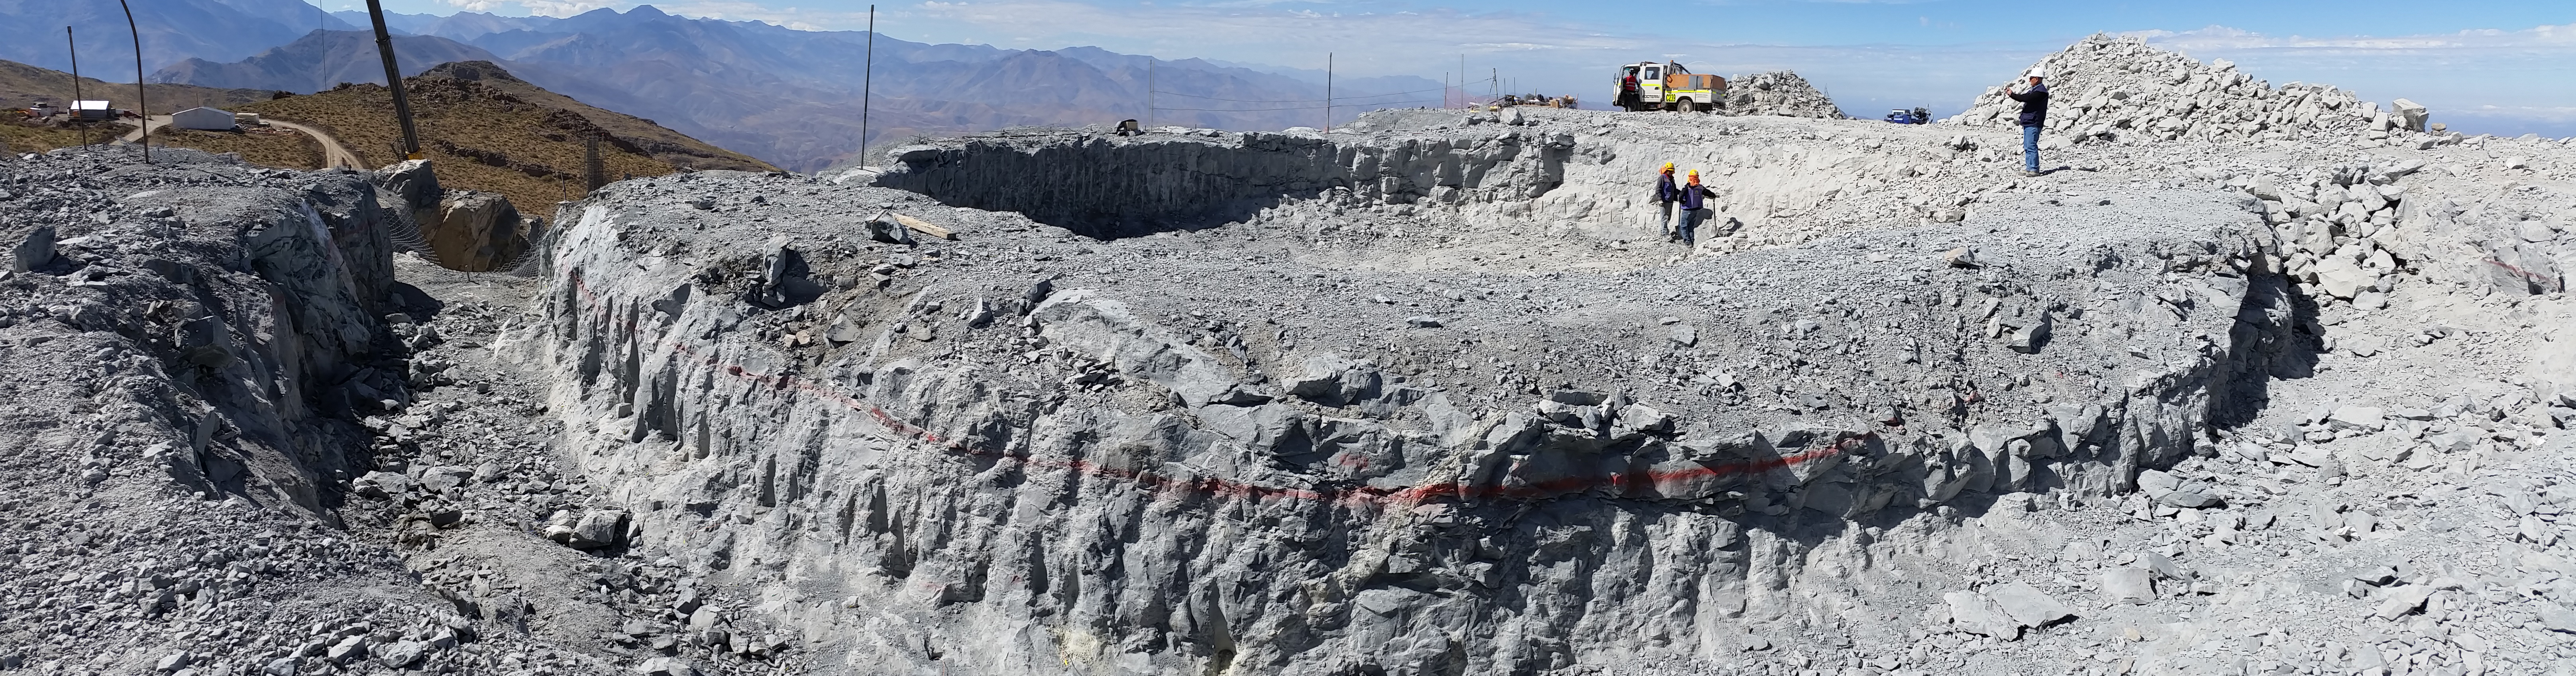

First Week of January Collection

Main pier excavation

Credit: Vera C. Rubin Observatory/ NOIRLab Office/NSF/AURA